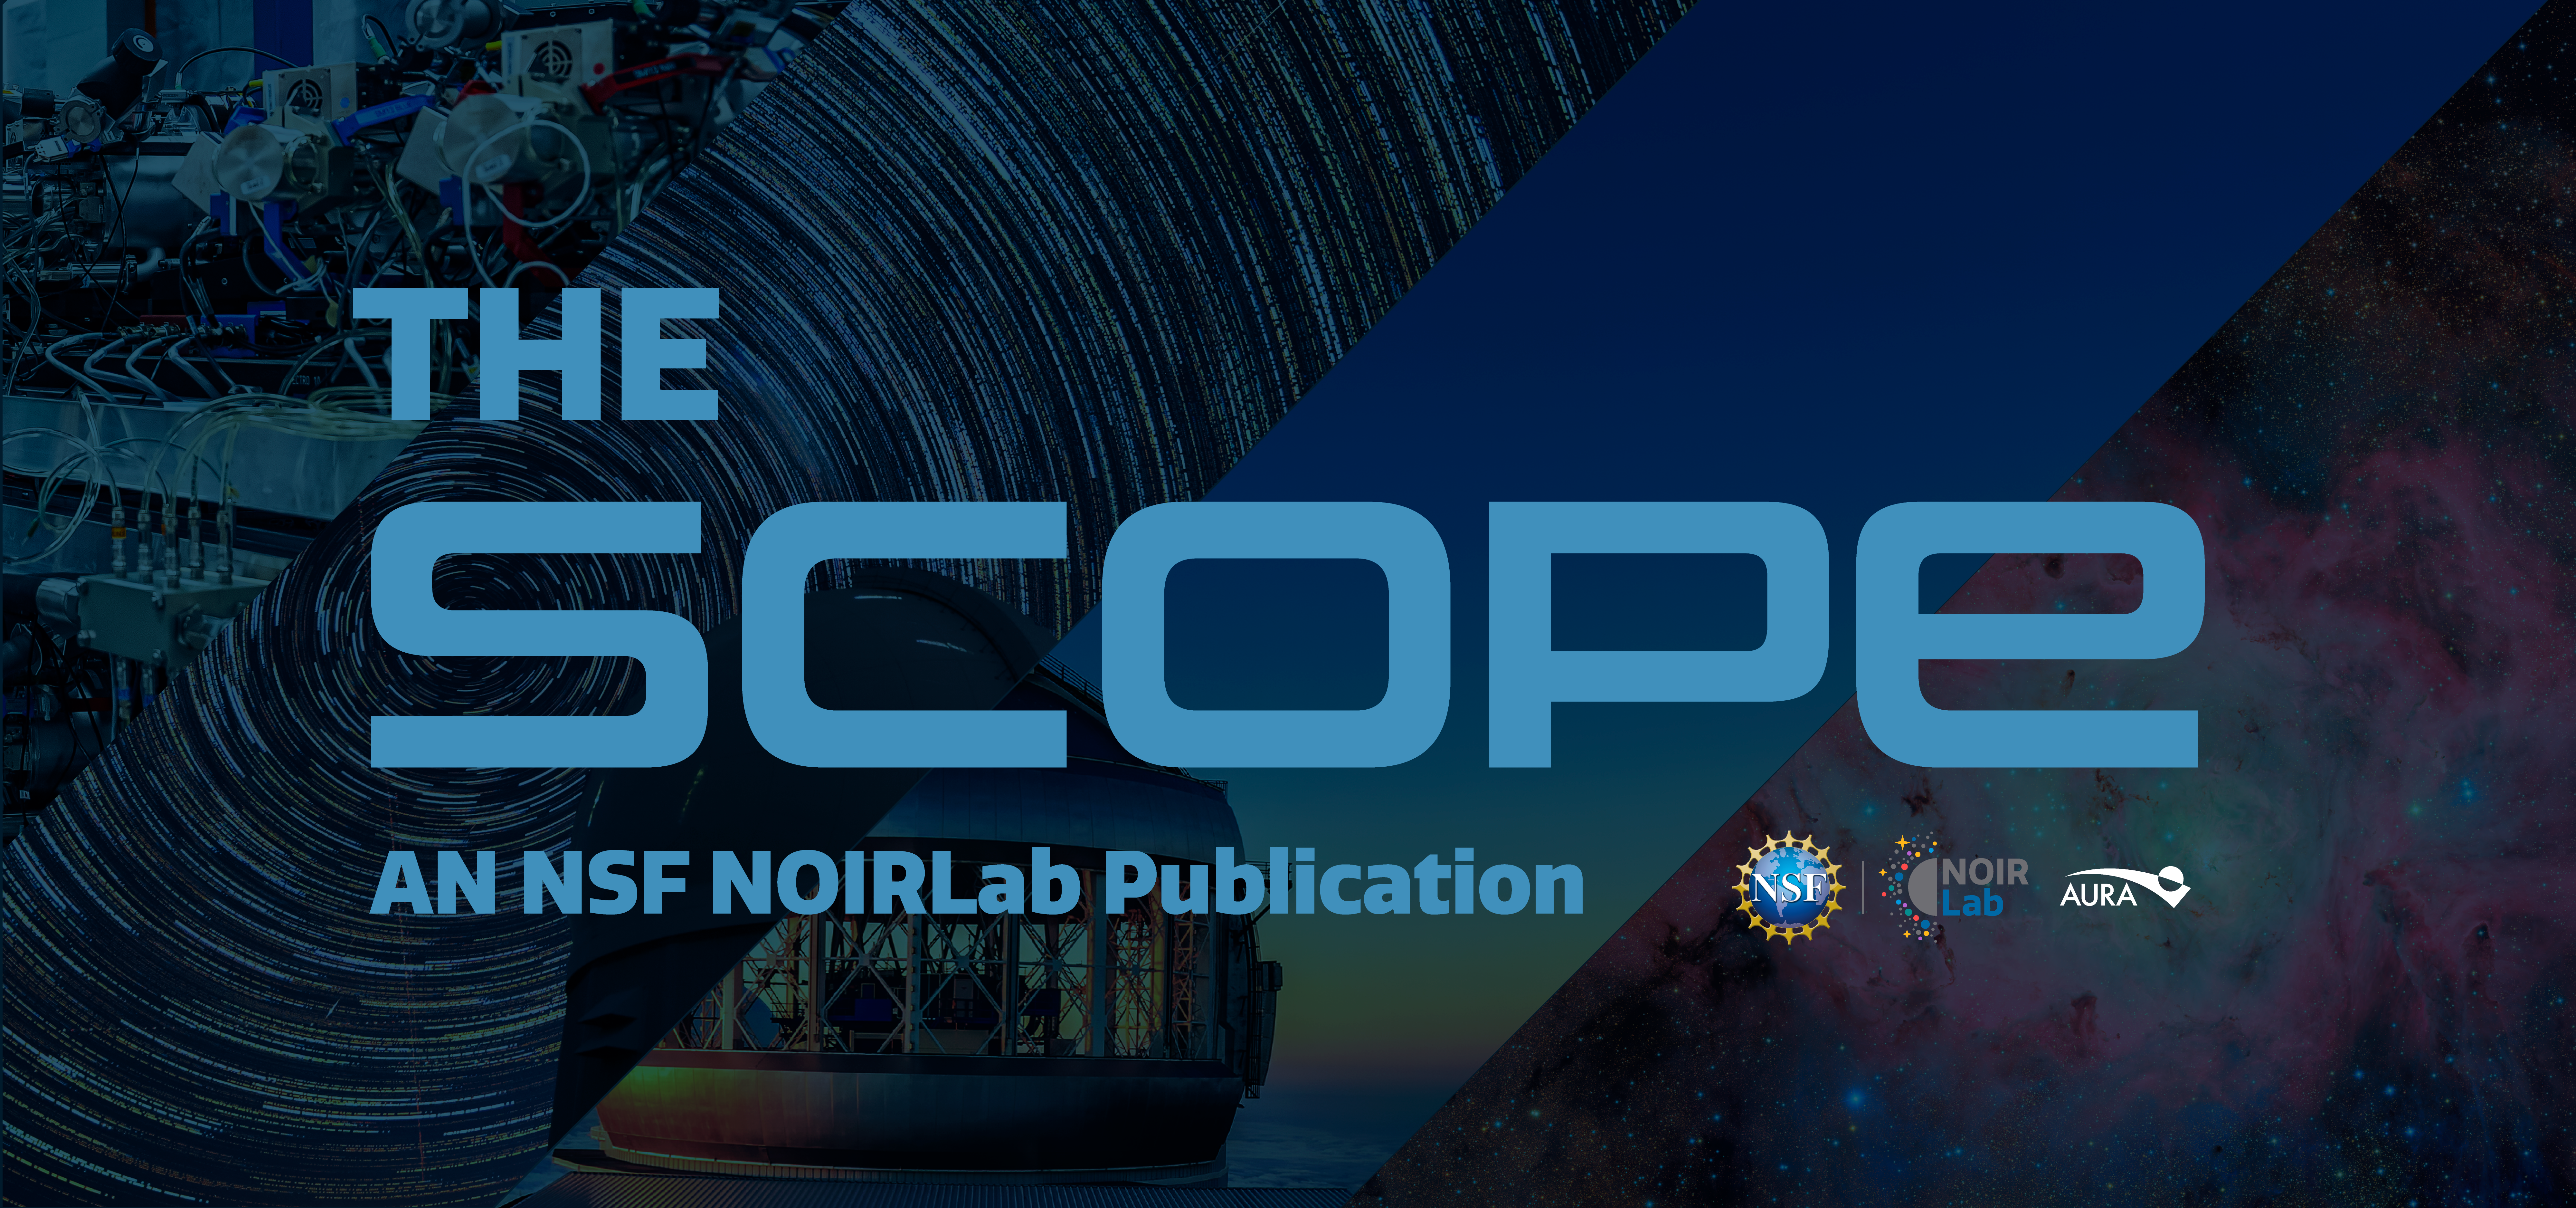

The Scope banner

The Scope is an NSF NOIRLab publication that is available for free on this webpage.

Credit: NOIRLab/NSF/AURA/N. Kuchta